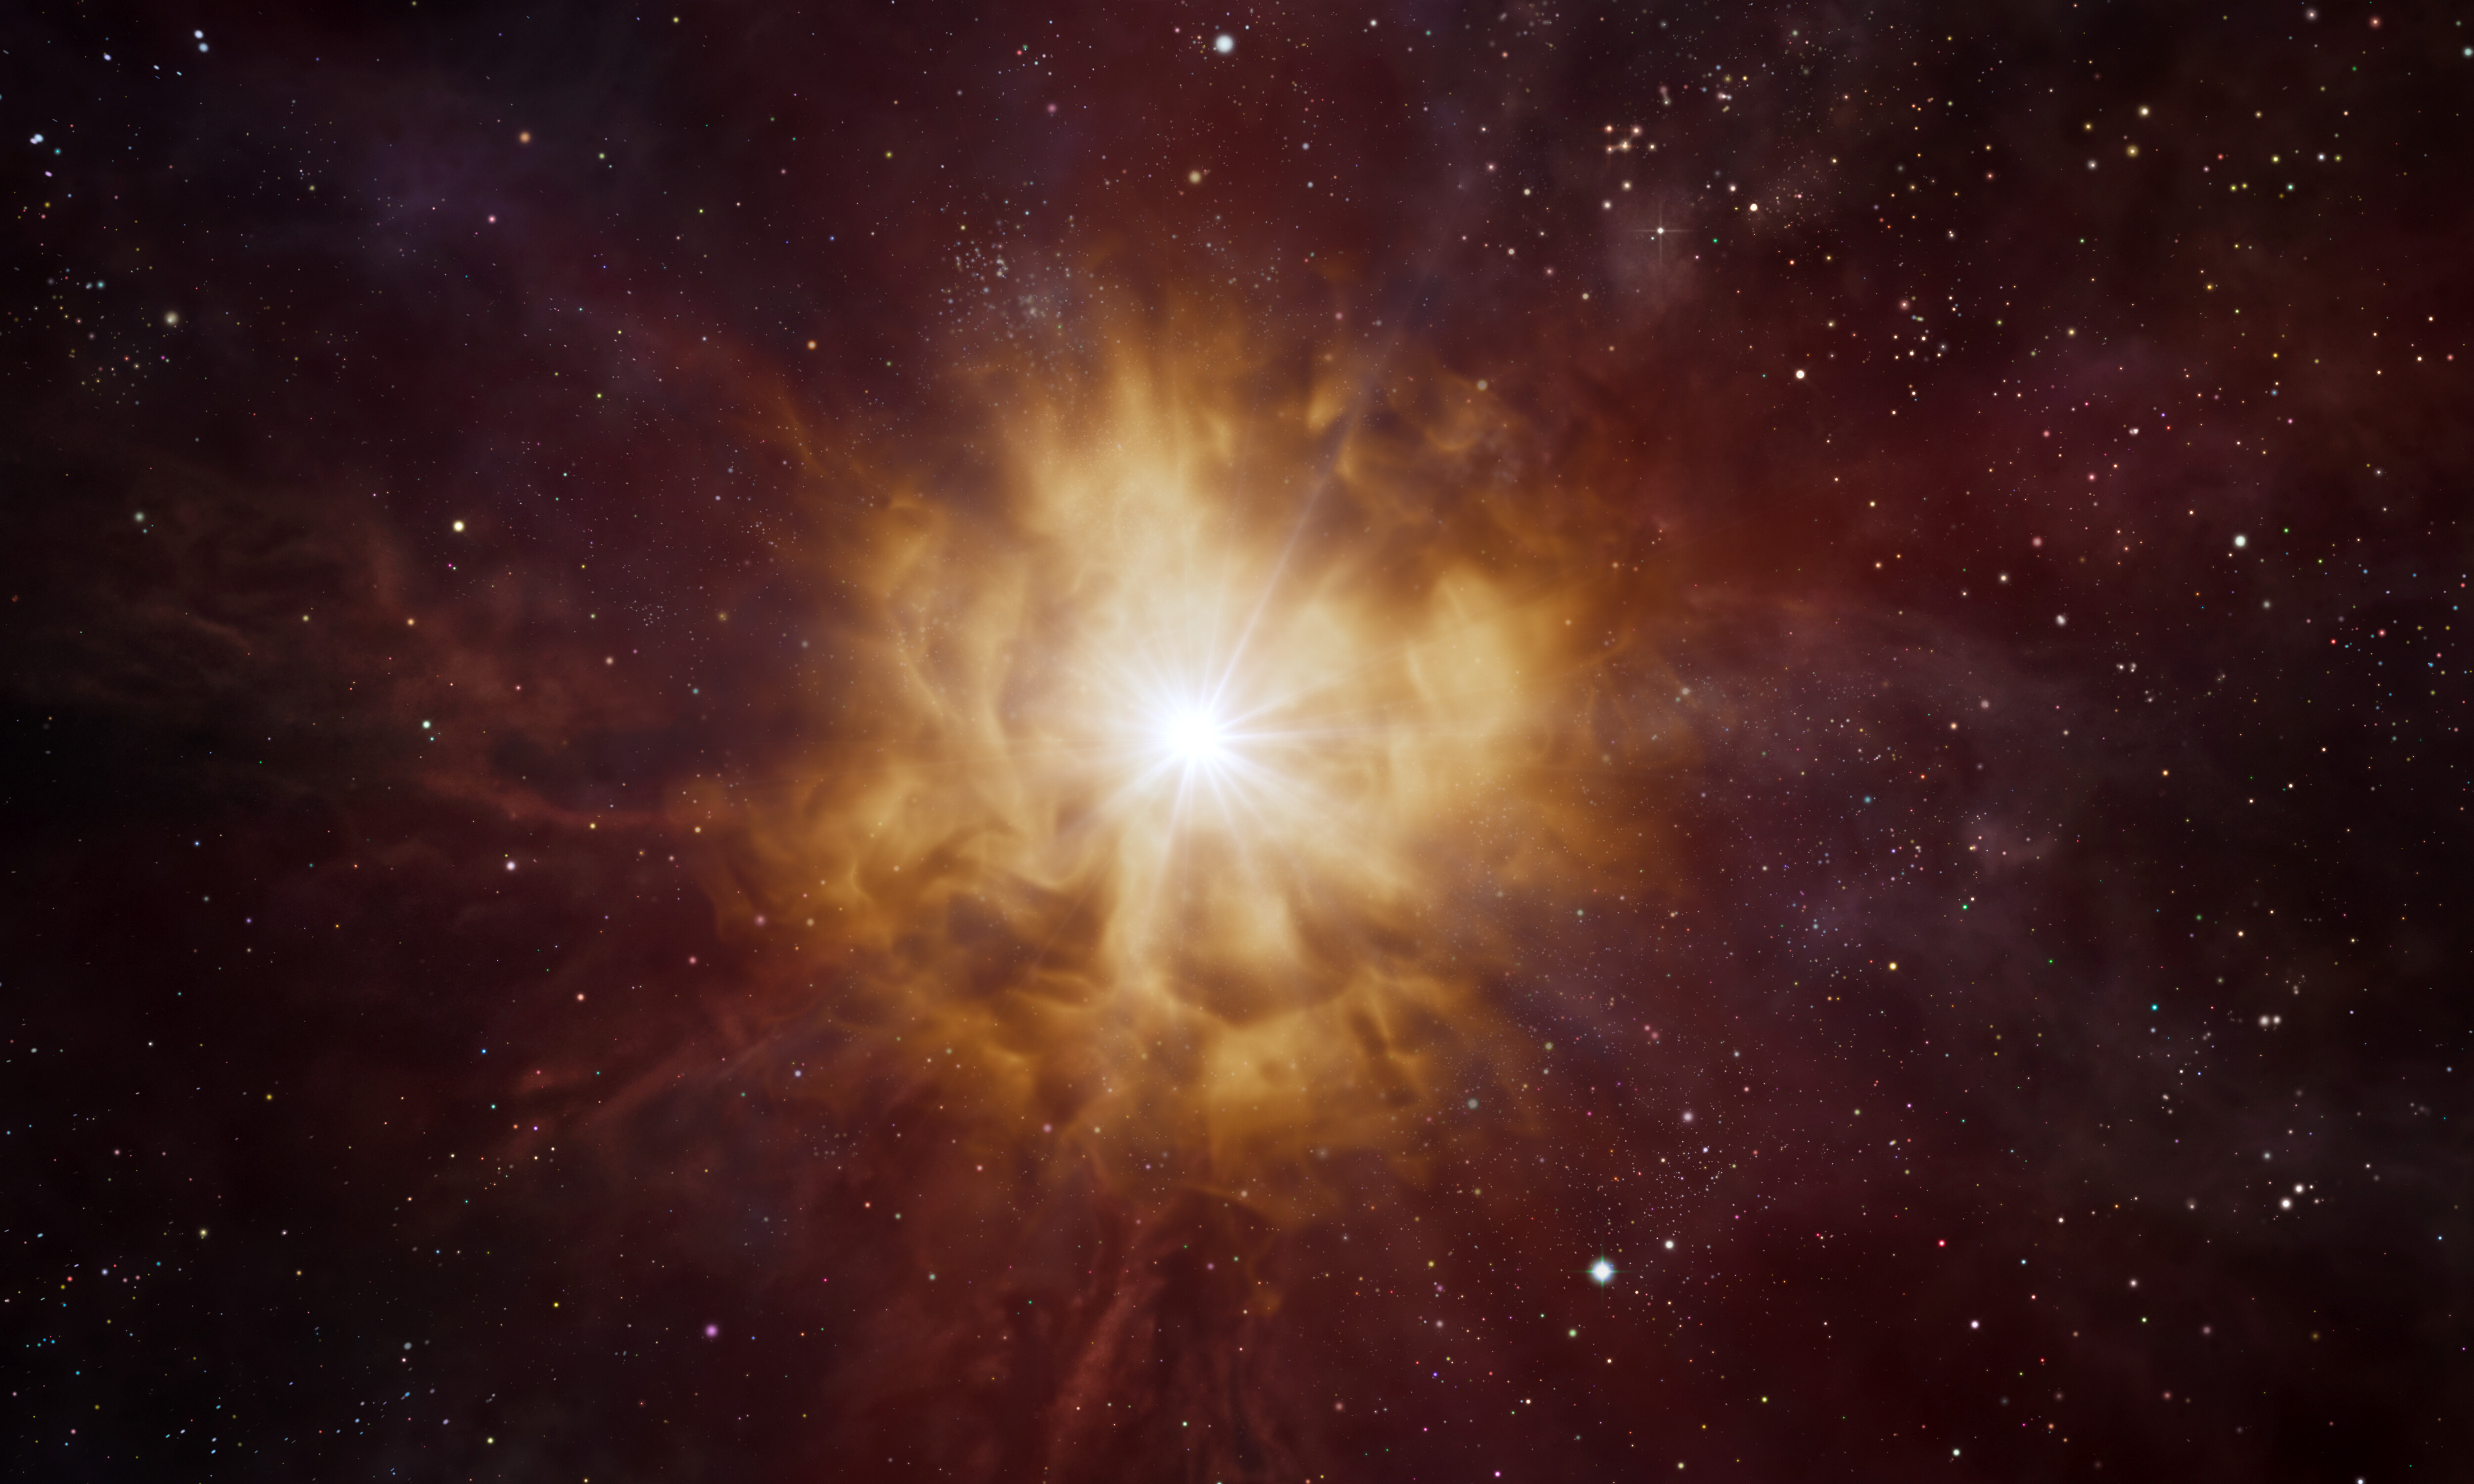

Artist’s impression of a Wolf–Rayet star

This artist’s impression shows the bright core of a Wolf–Rayet star surrounded by a nebula of material which has been expelled by the star itself.
Wolf–Rayet stars are hot and massive with lifespans of a few million years. They are thought to end in dramatic supernova explosions, ejecting the elements forged in their cores into the cosmos.

Credit: ESO/L. Calçada